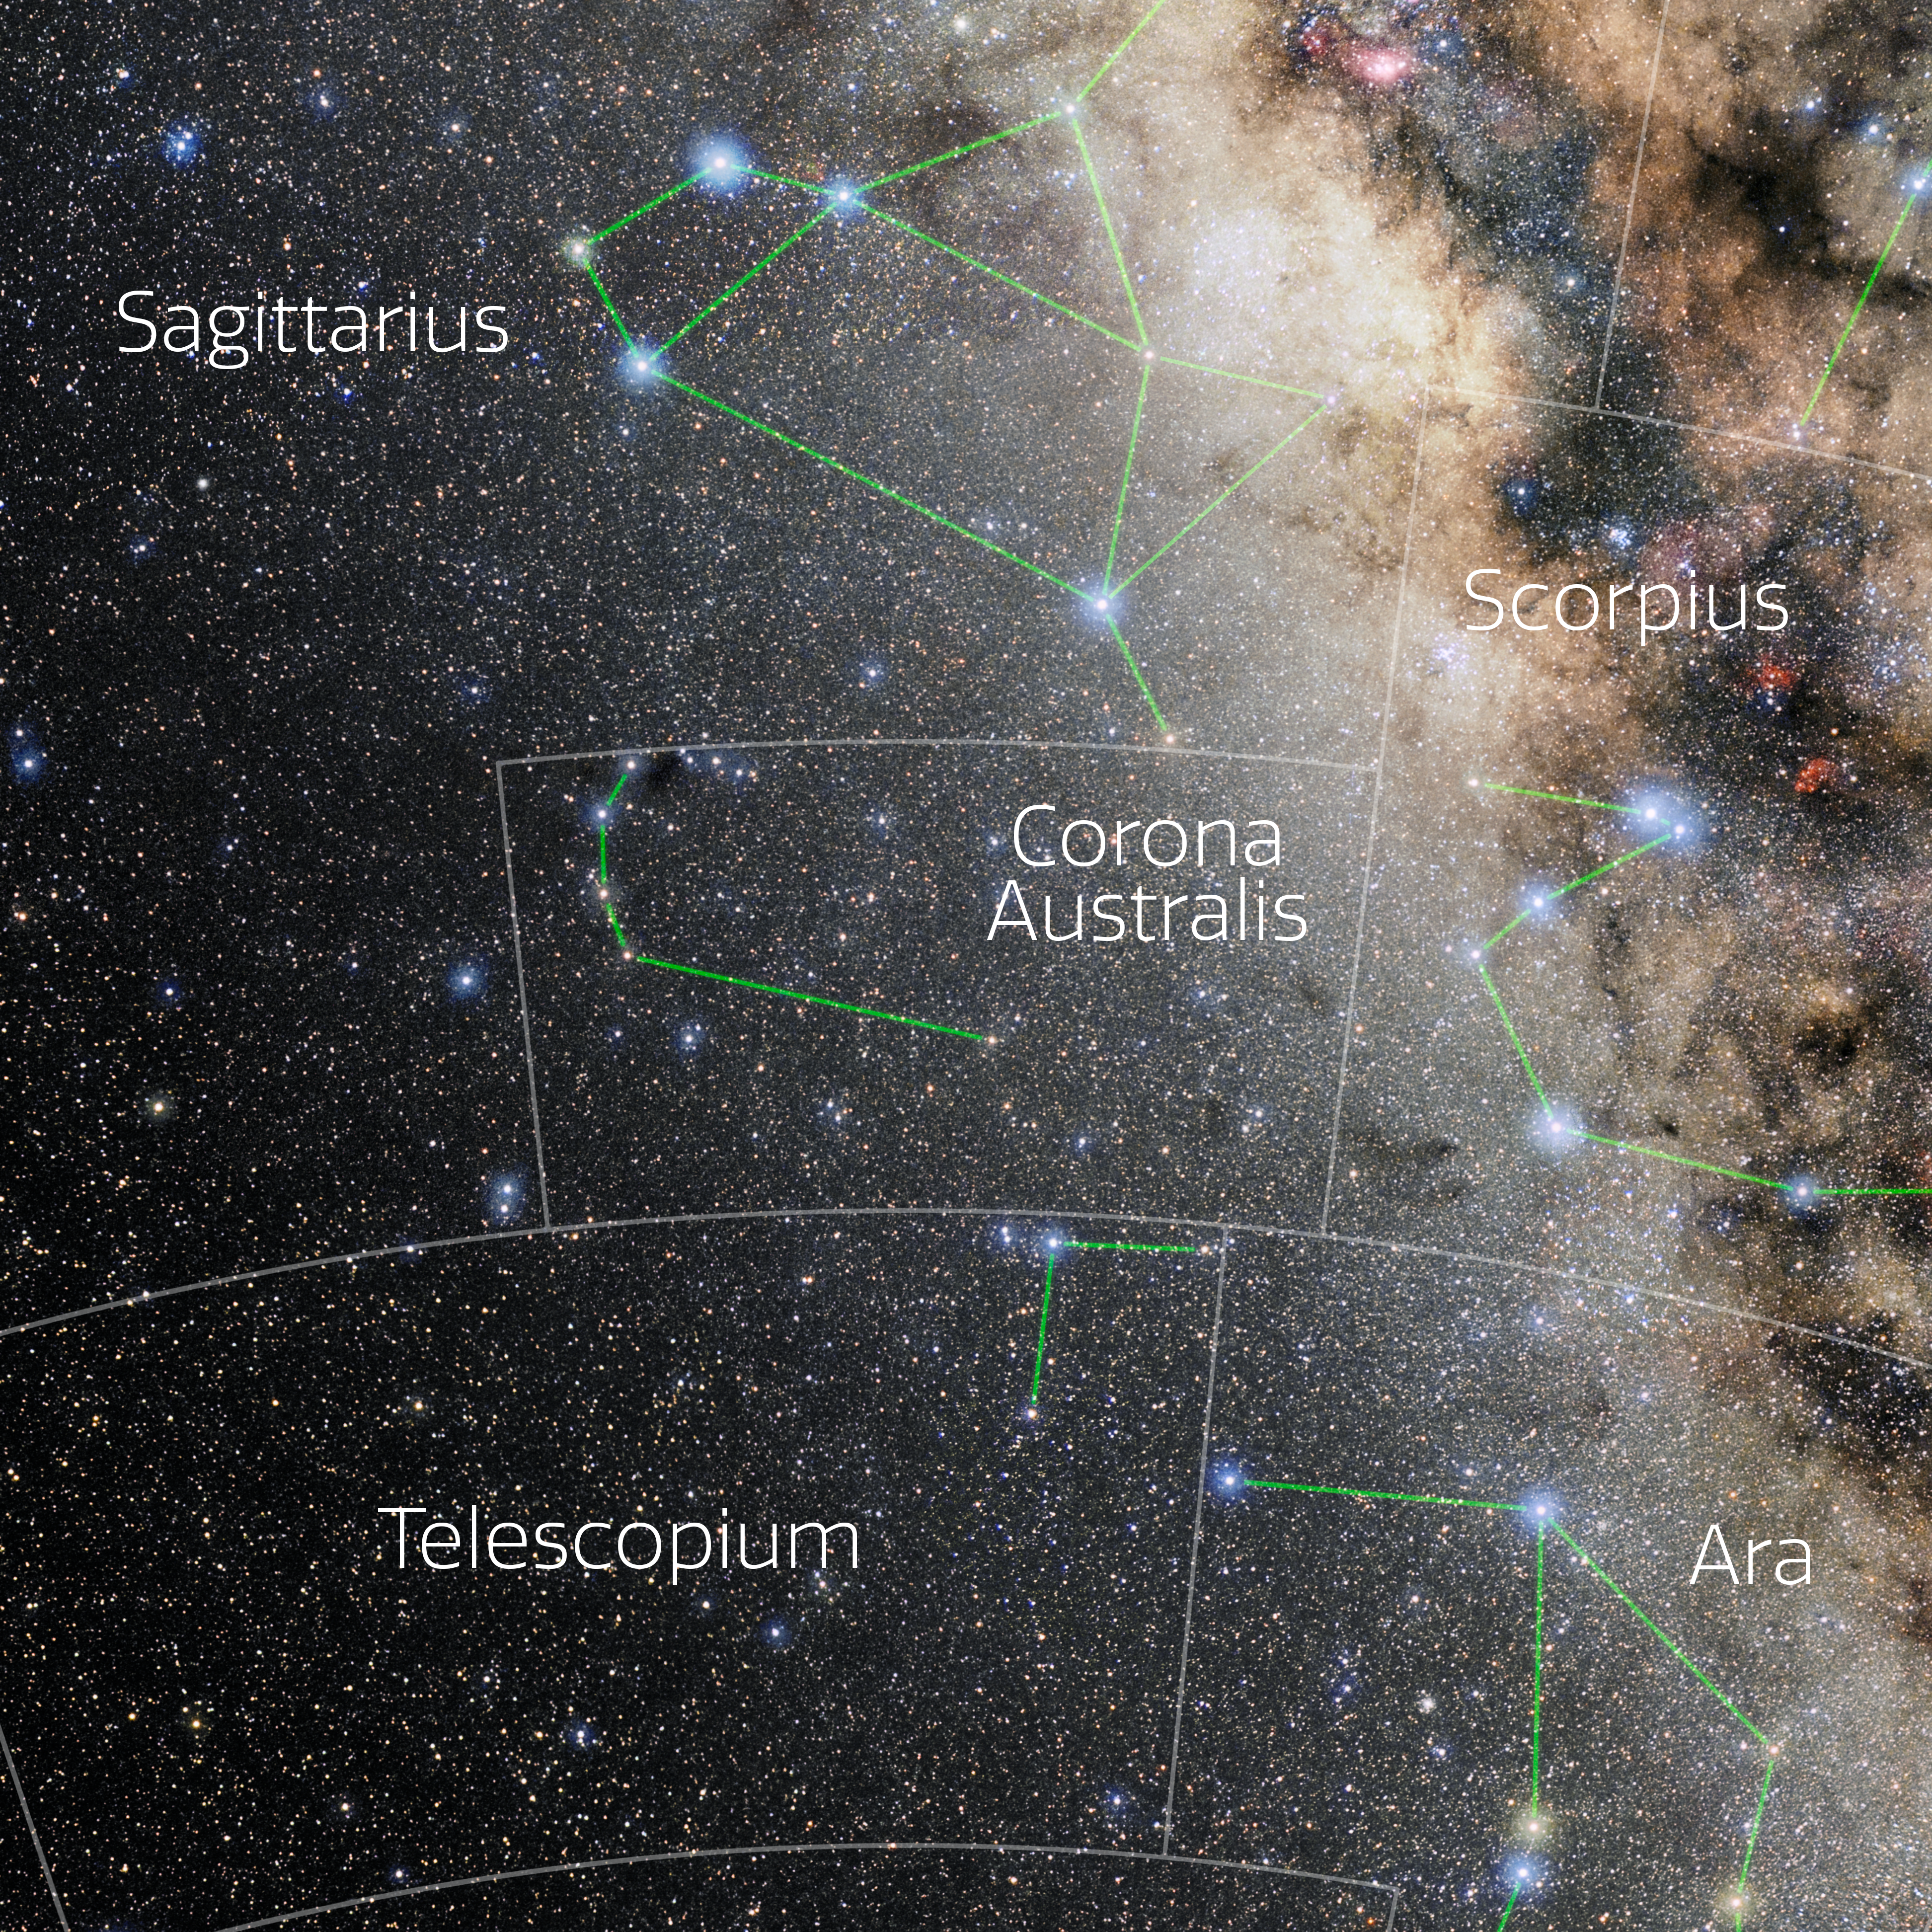

Corona Australis (Annotated)

Photo of the constellation Corona Australis with annotations from IAU and Sky & Telescope. Here is the non-annotated version.

Credit: E. Slawik/NOIRLab/NSF/AURA/M. Zamani